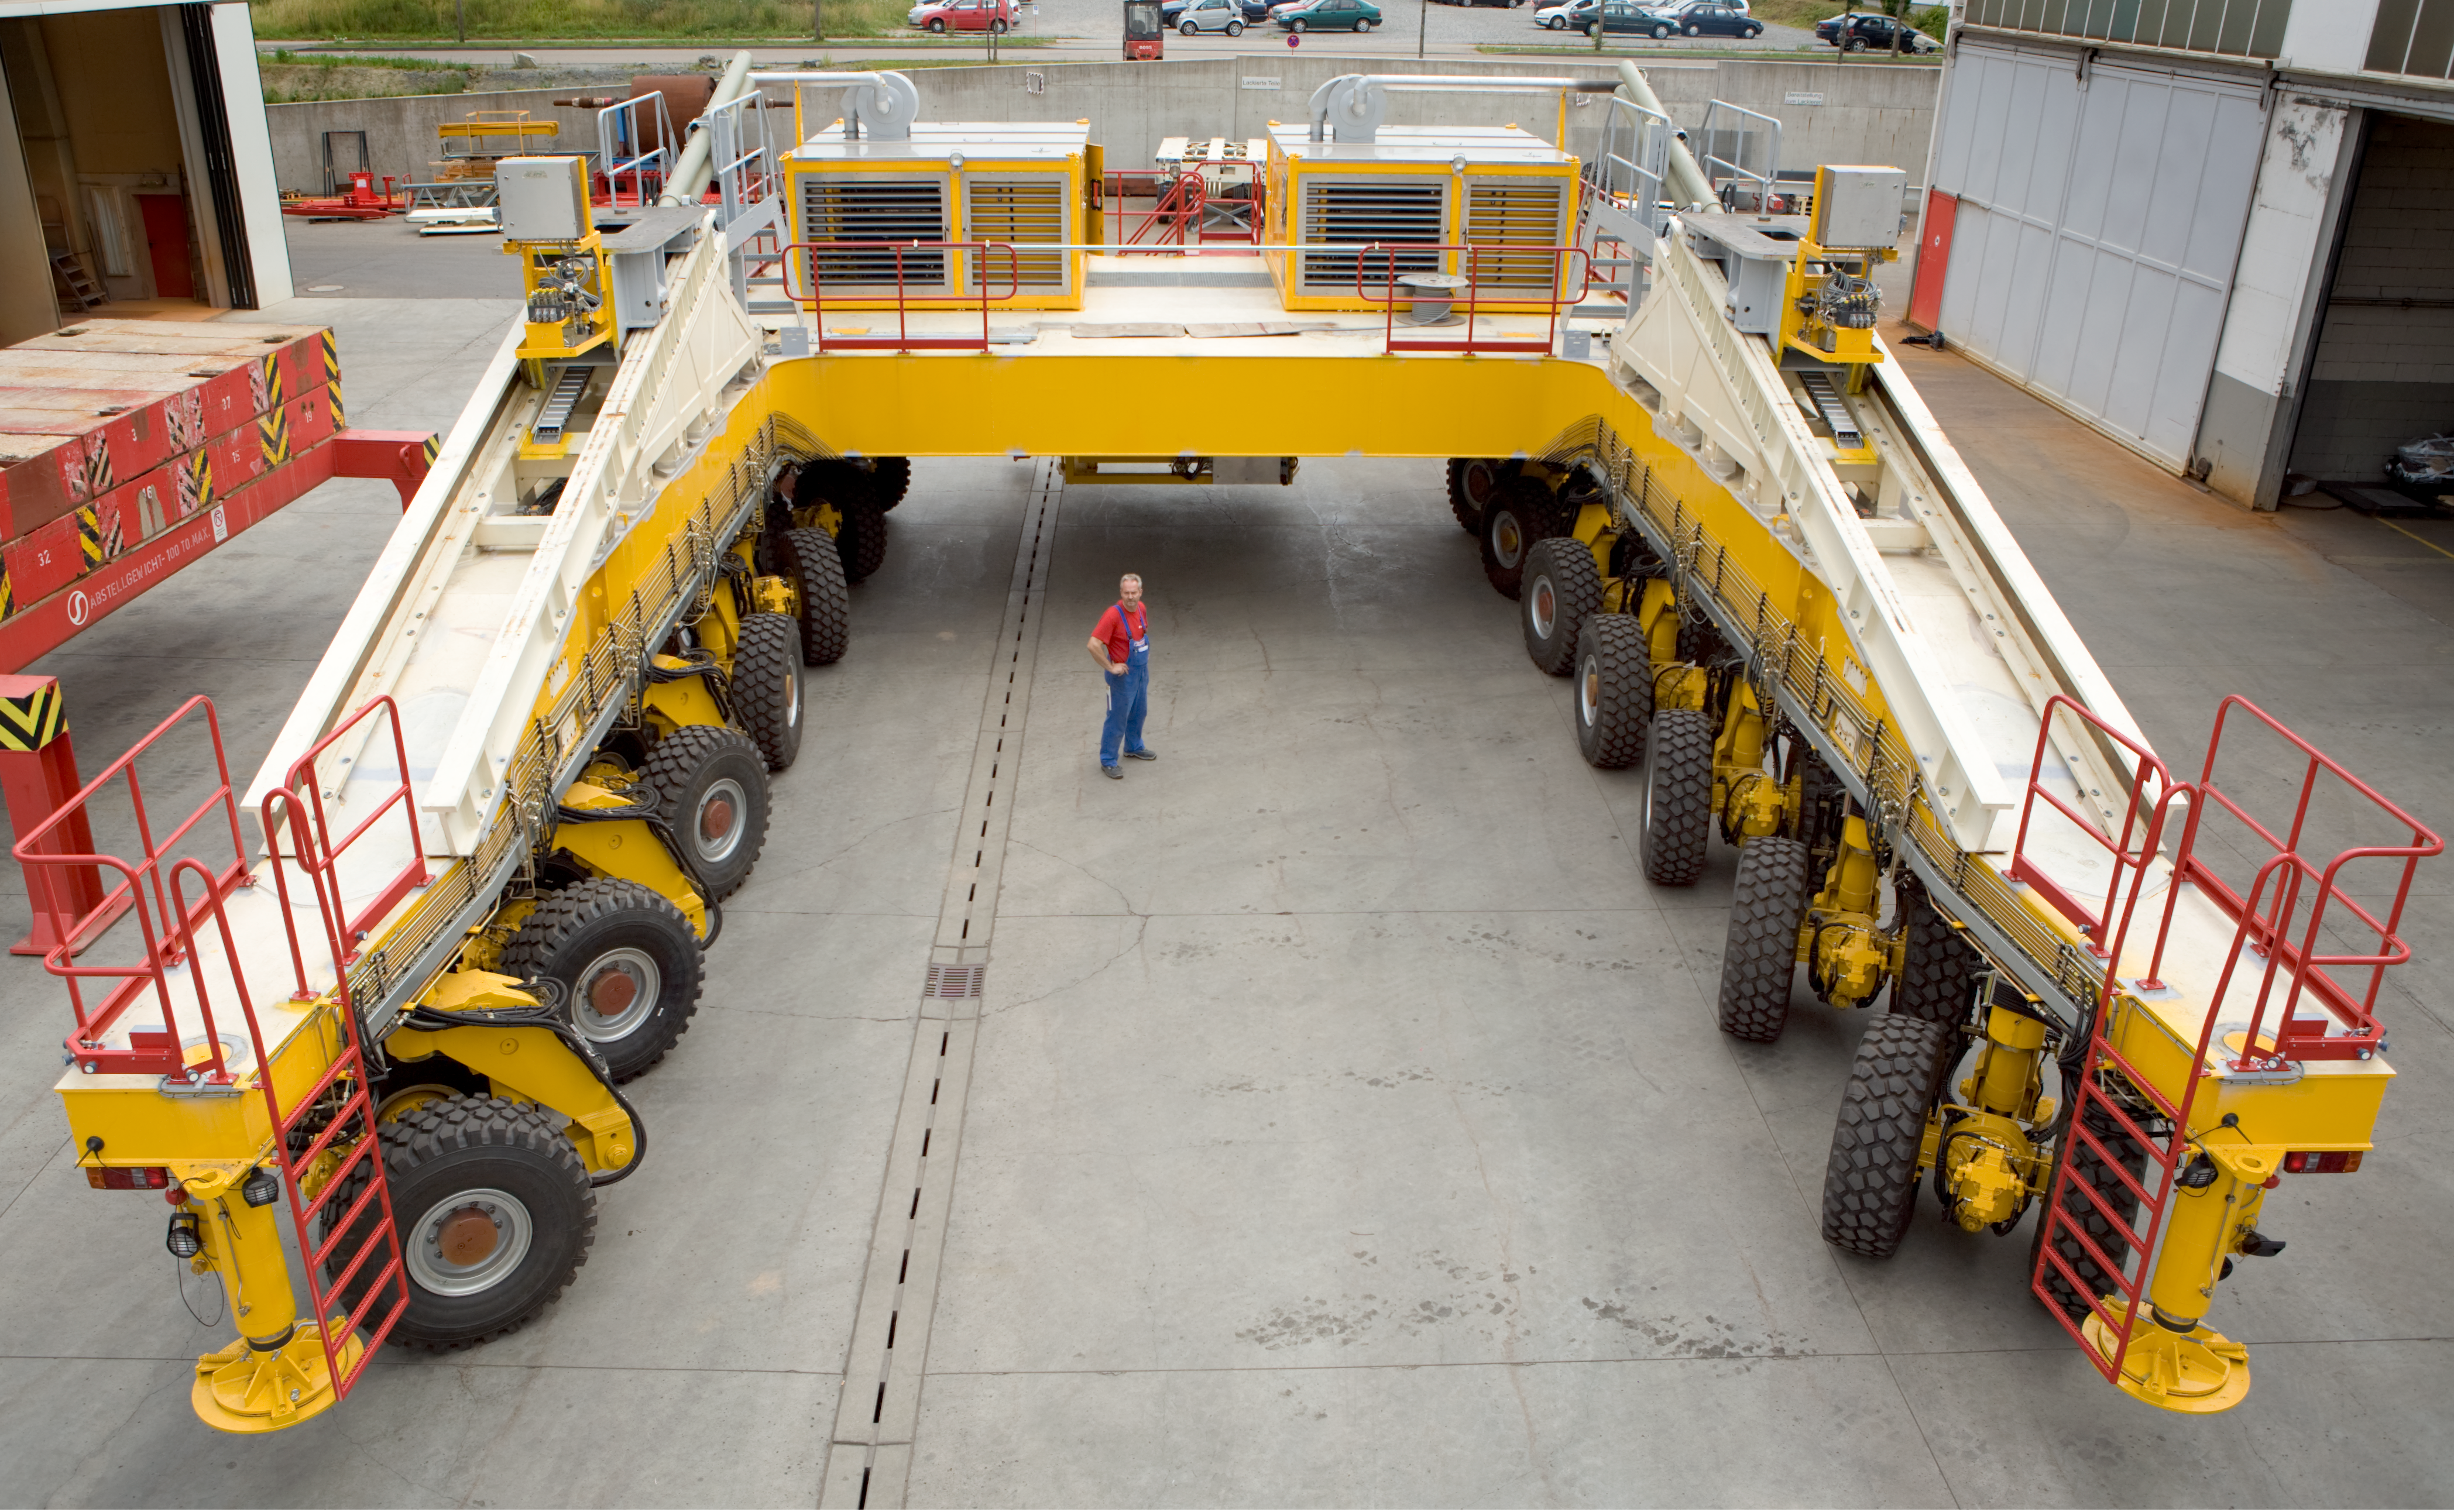

The ALMA antenna transporter (rear view)

When lifting an antenna, the driver will be at the rear of the vehicle and manipulate it as a 'toy-car', to achieve the best possible precision and to watch as closely as possible the critical operation. The transporter will be able to position the antennas with millimetric precision and is therefore helped by a dedicated guiding system. As the transporters will be operated at an altitude with significantly reduced oxygen levels, a range of redundant safety devices were installed to protect both personnel and equipment from possible mishaps or accidents.

Credit: ALMA (ESO/NAOJ/NRAO)